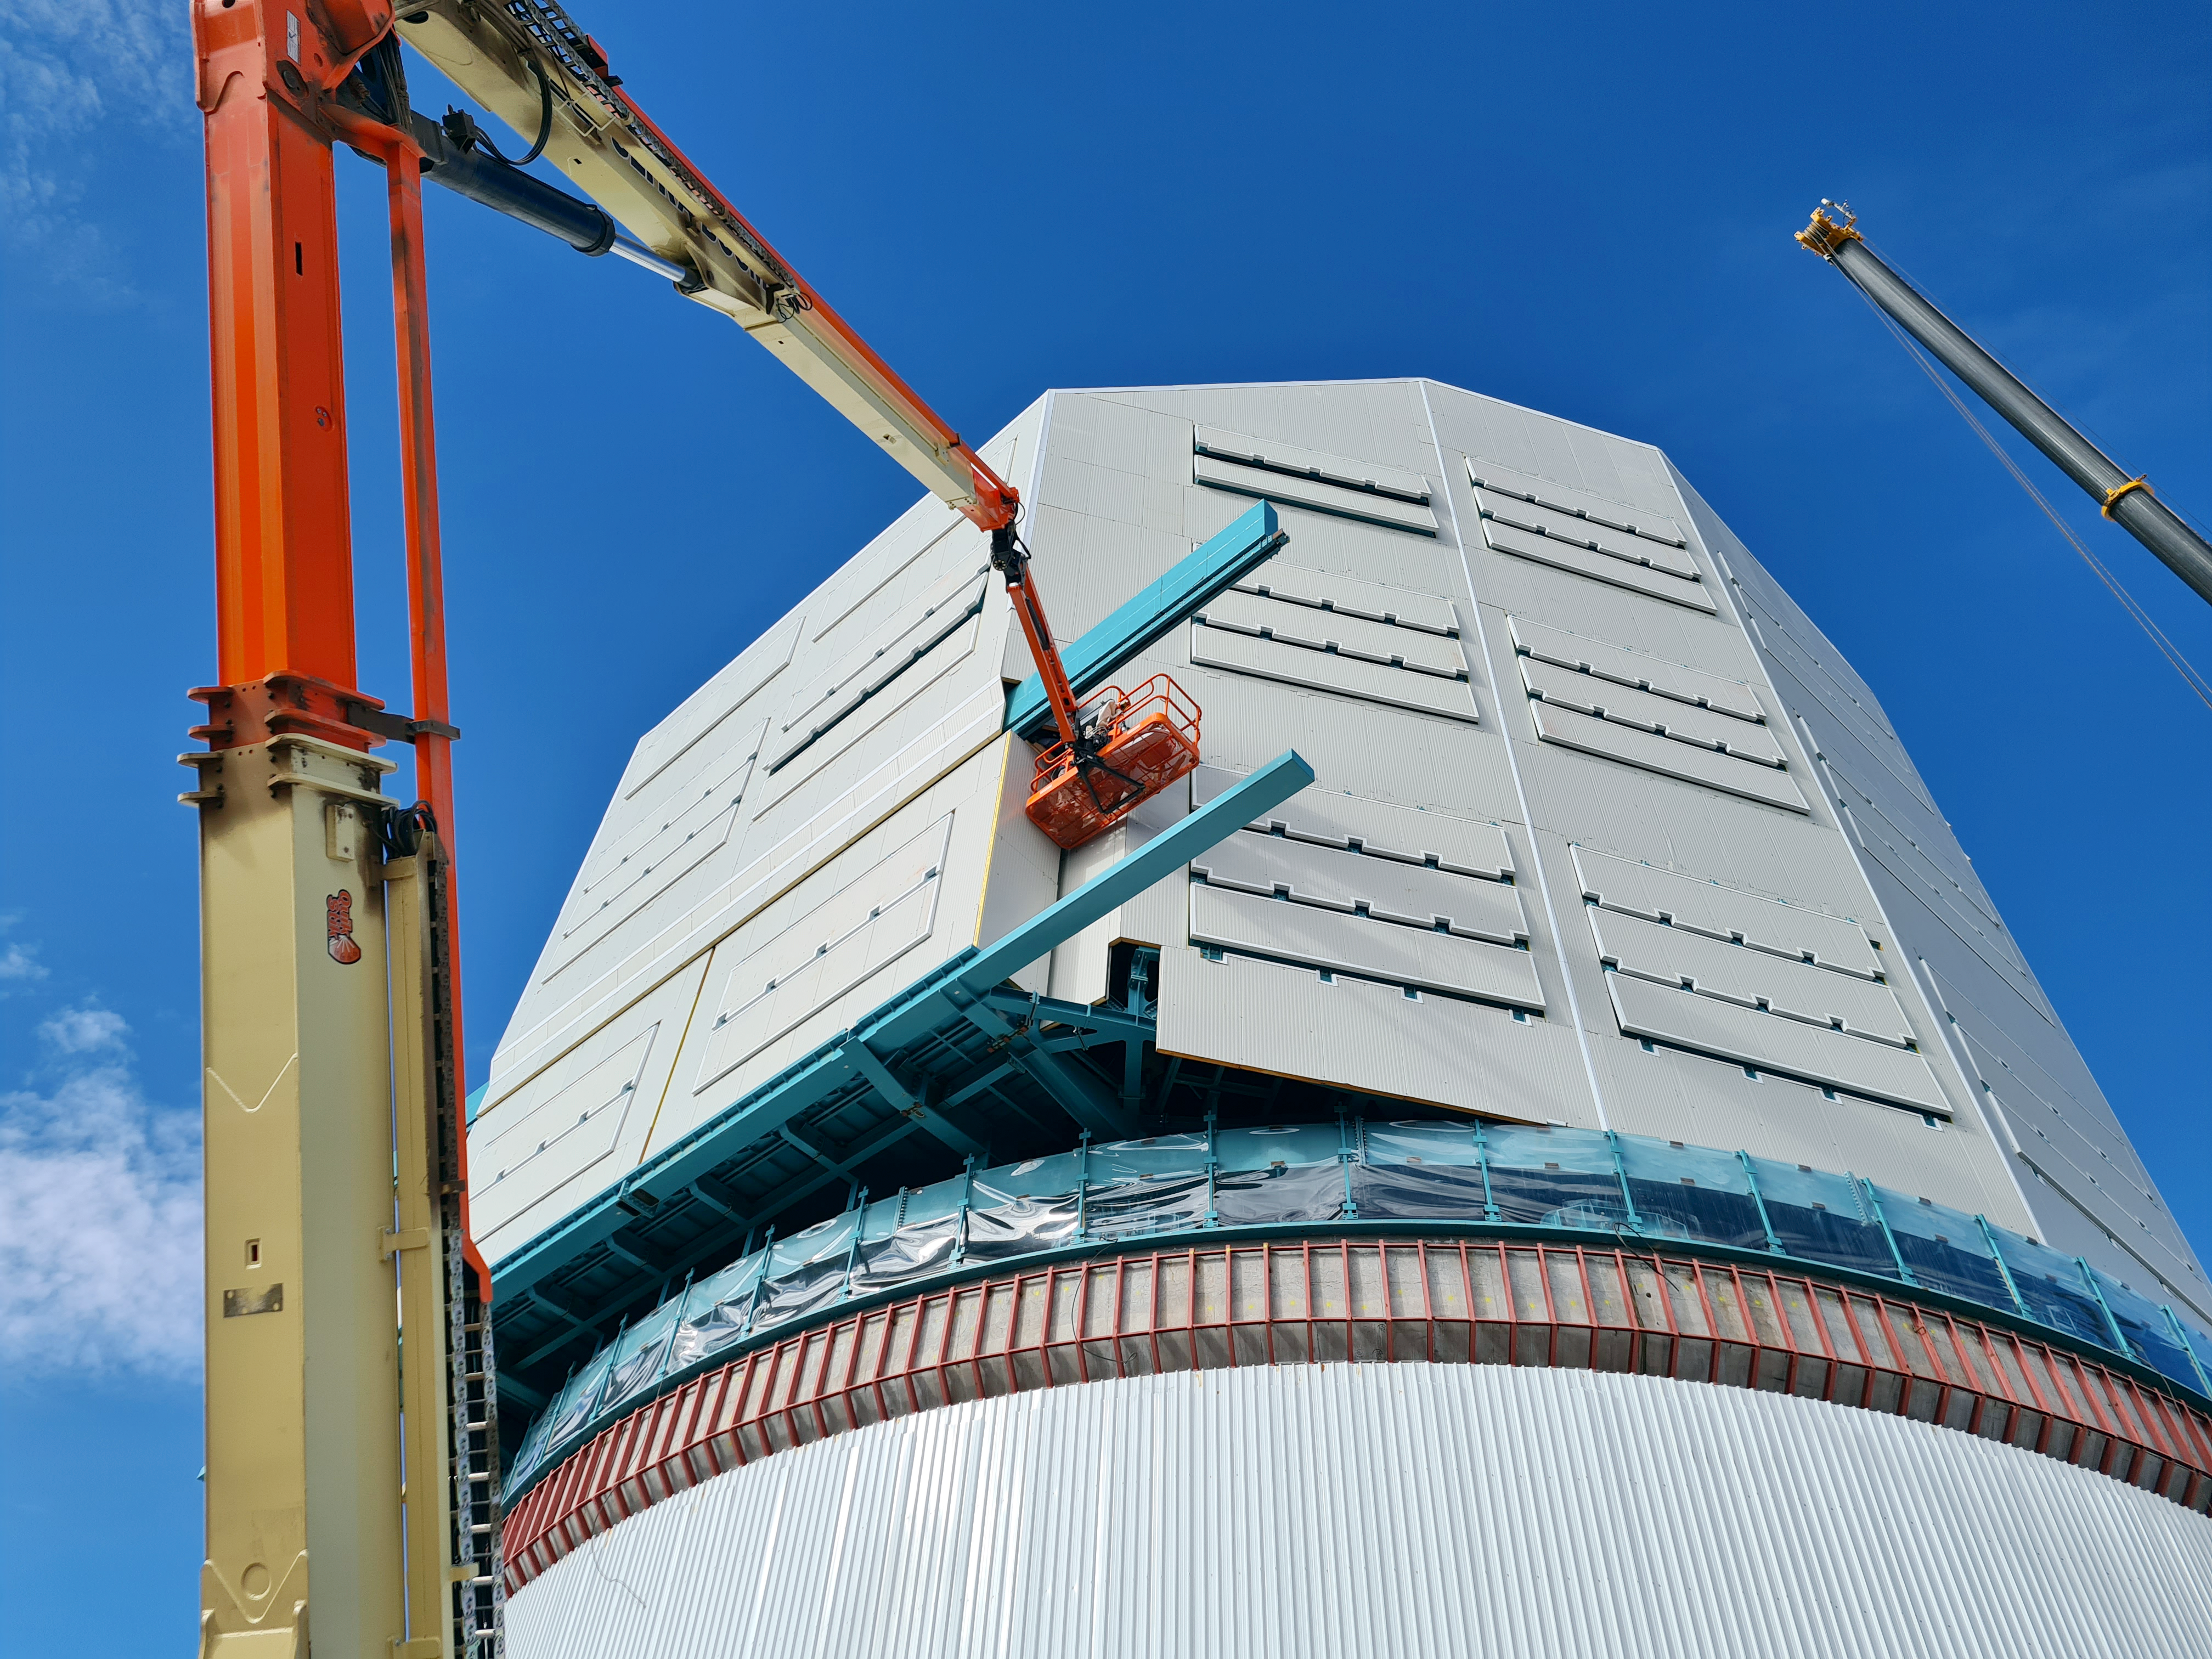

Vera C. Rubin Observatory Construction

The Vera C. Rubin Observatory under construction.

Credit: NOIRLab/AURA/NSF